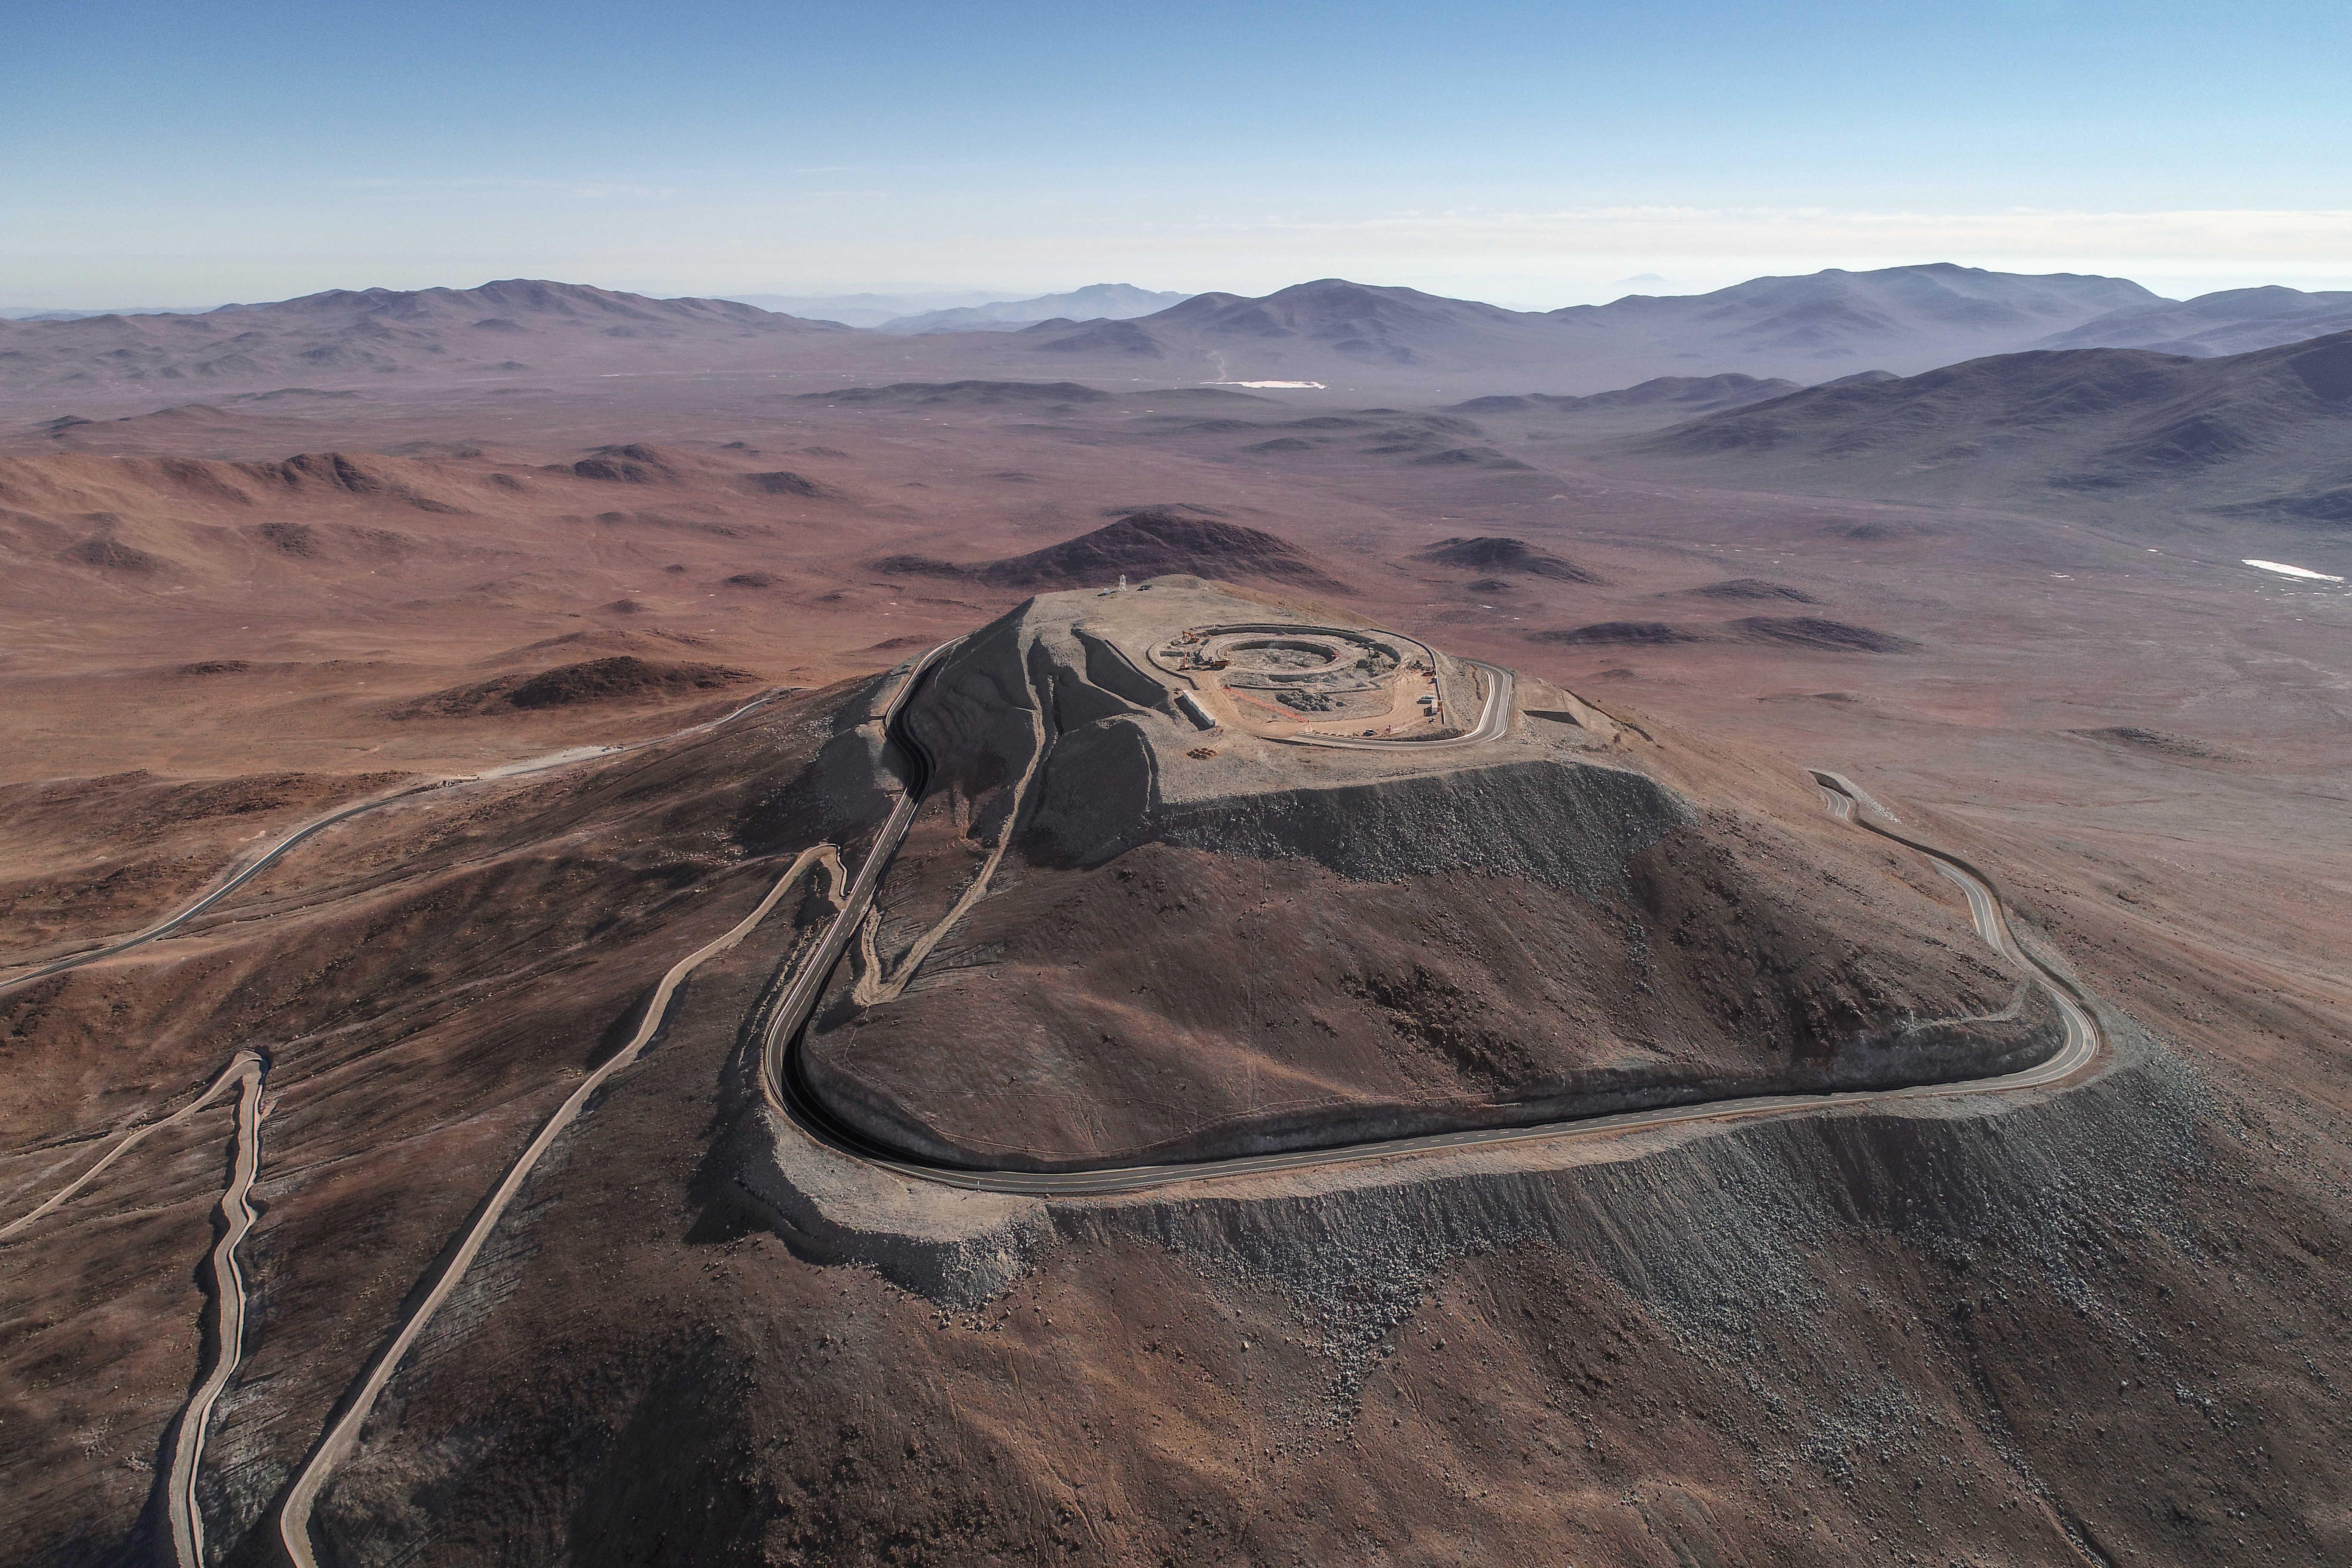

ELT Foundation Work Started on Cerro Armazones

This image from early 2018 shows the start of the digging of the foundations for the dome and telescope structure of ESO’s Extremely Large Telescope (ELT) on Cerro Armazones — at an altitude of over 3000 metres in the Chilean Atacama Desert. The work is being carried out by the ACe Consortium, consisting of Astaldi and Cimolai. These dramatic pictures were taken using a drone by ESO photo ambassador Gerhard Hüdepohl to mark this event, gazing down upon Cerro Armazones.

Credit: ESO/G. Hüdepohl